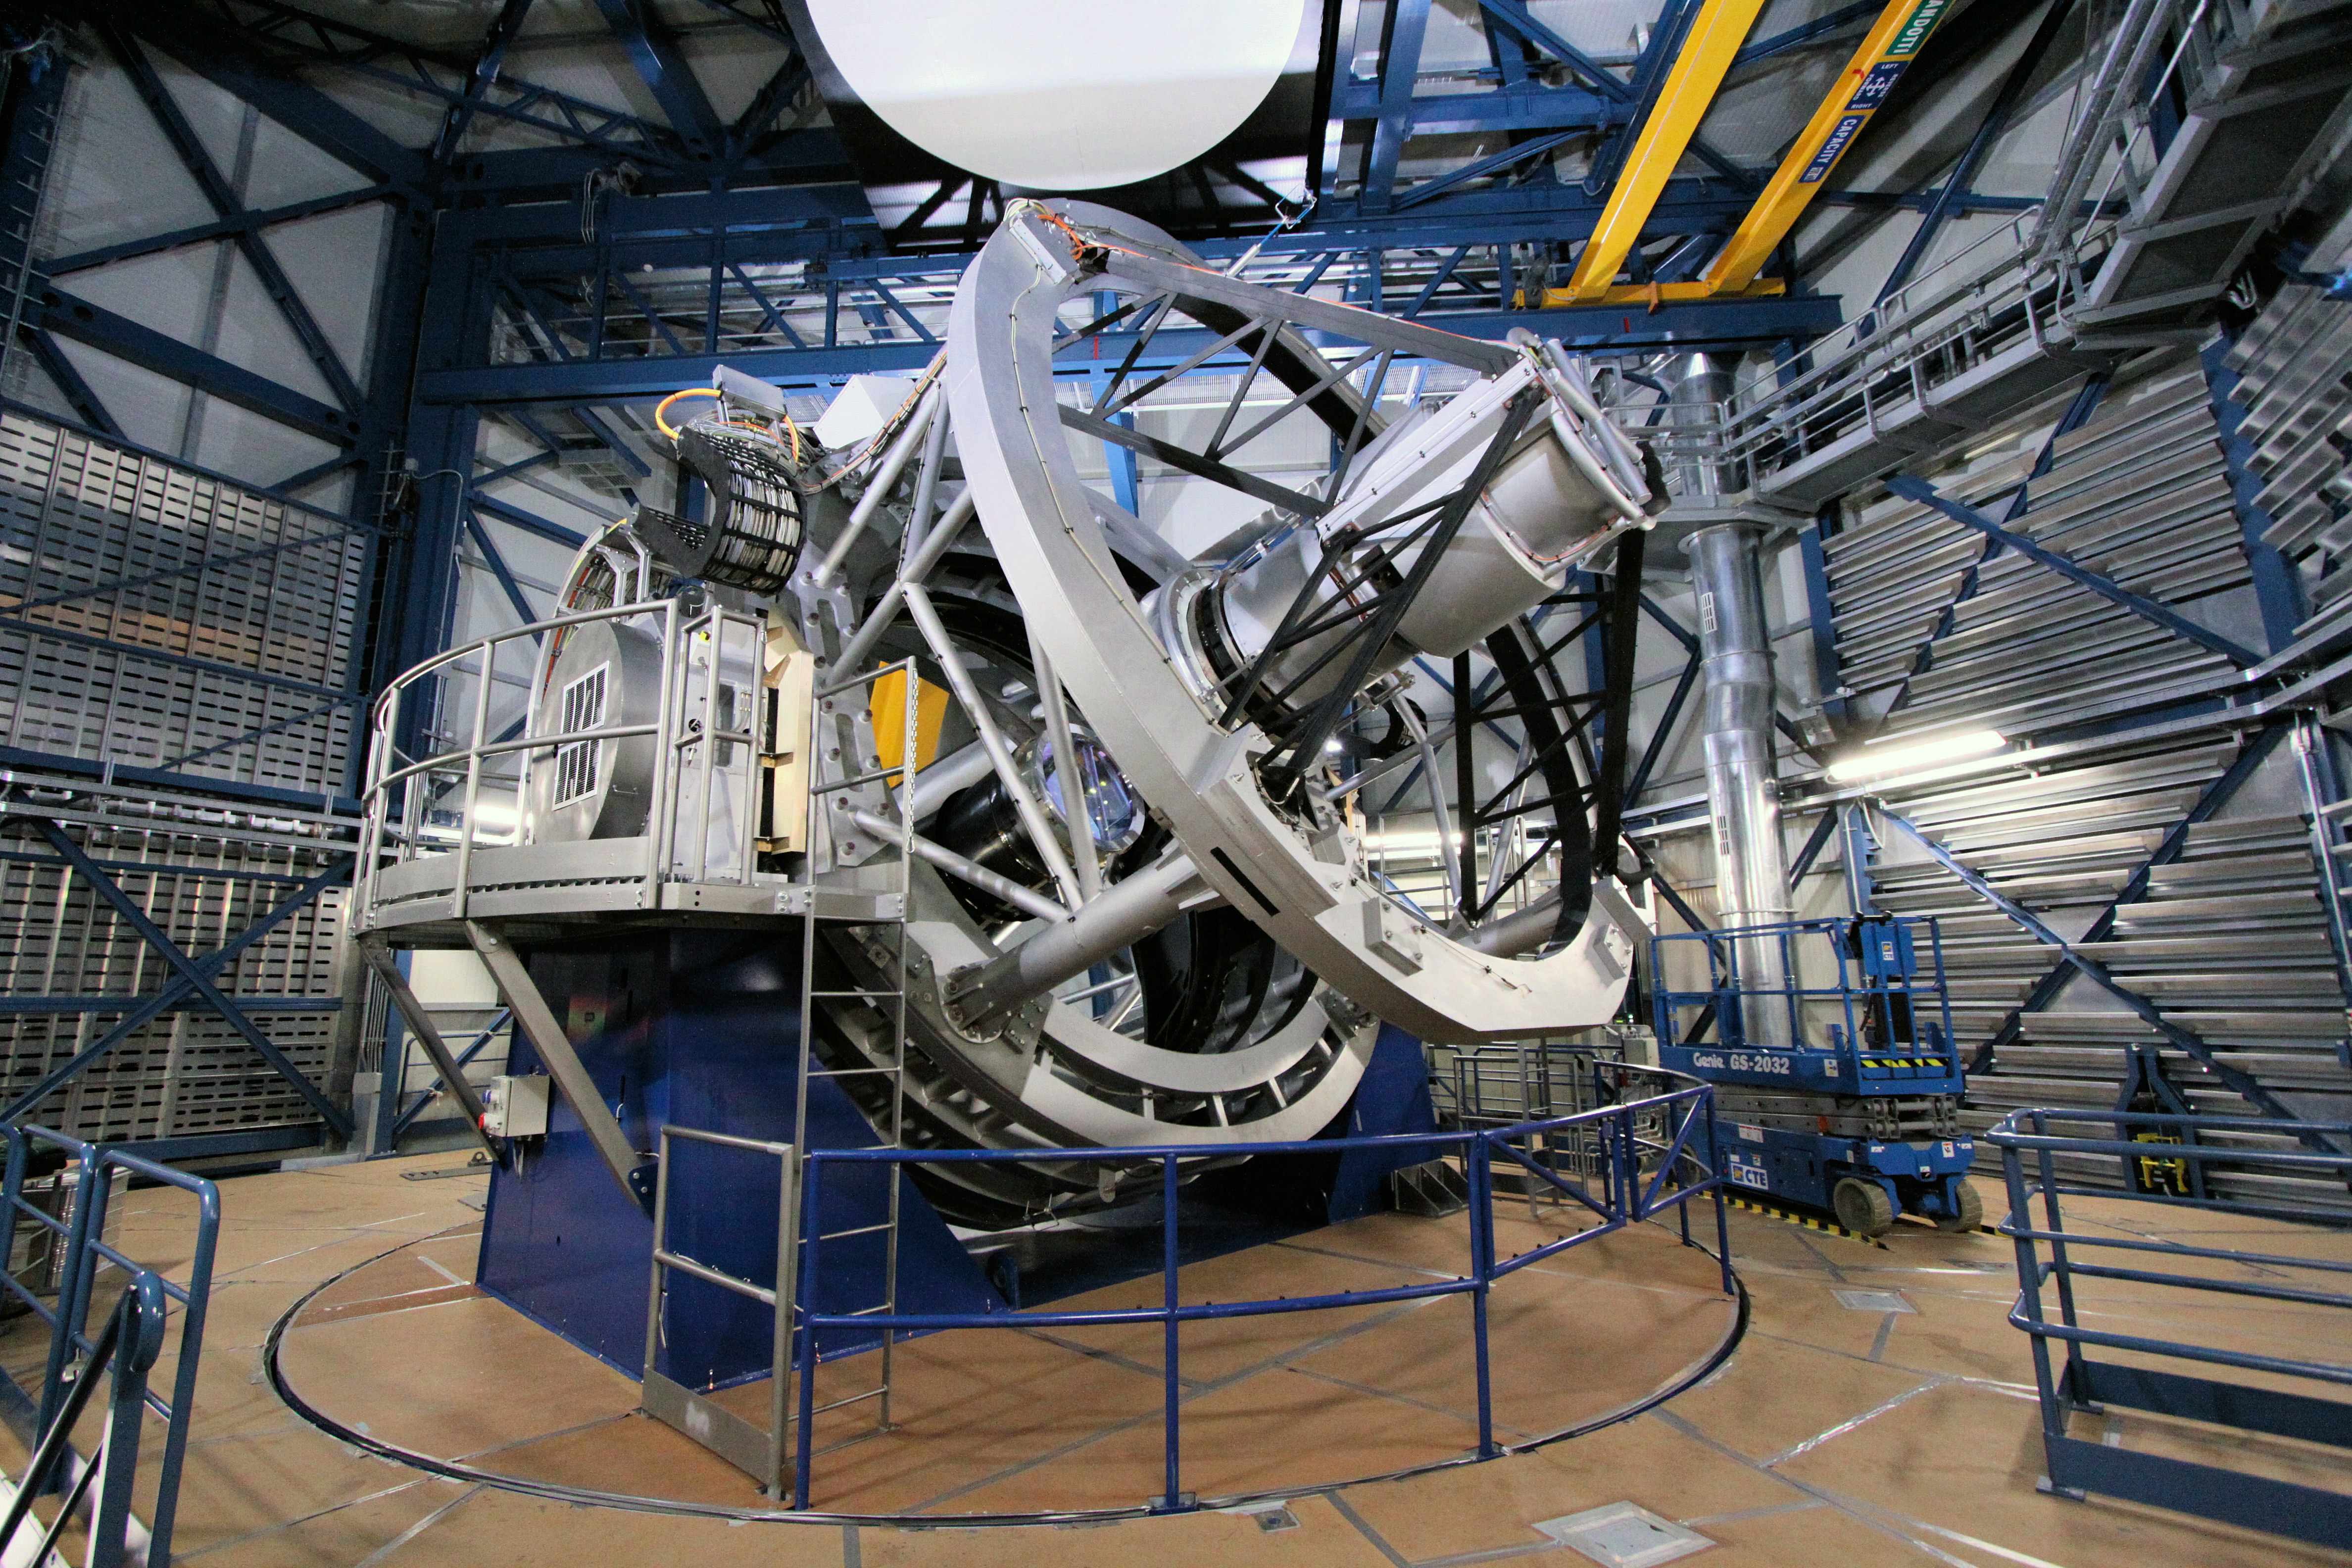

The Visible and Infrared Survey Telescope for Astronomy — VISTA

The VISTA telescope in its dome. It has a main mirror that is 4.1 metres across, being by far the largest telescope in the world dedicated to surveying the sky at near-infrared wavelengths.

Credit: ESO